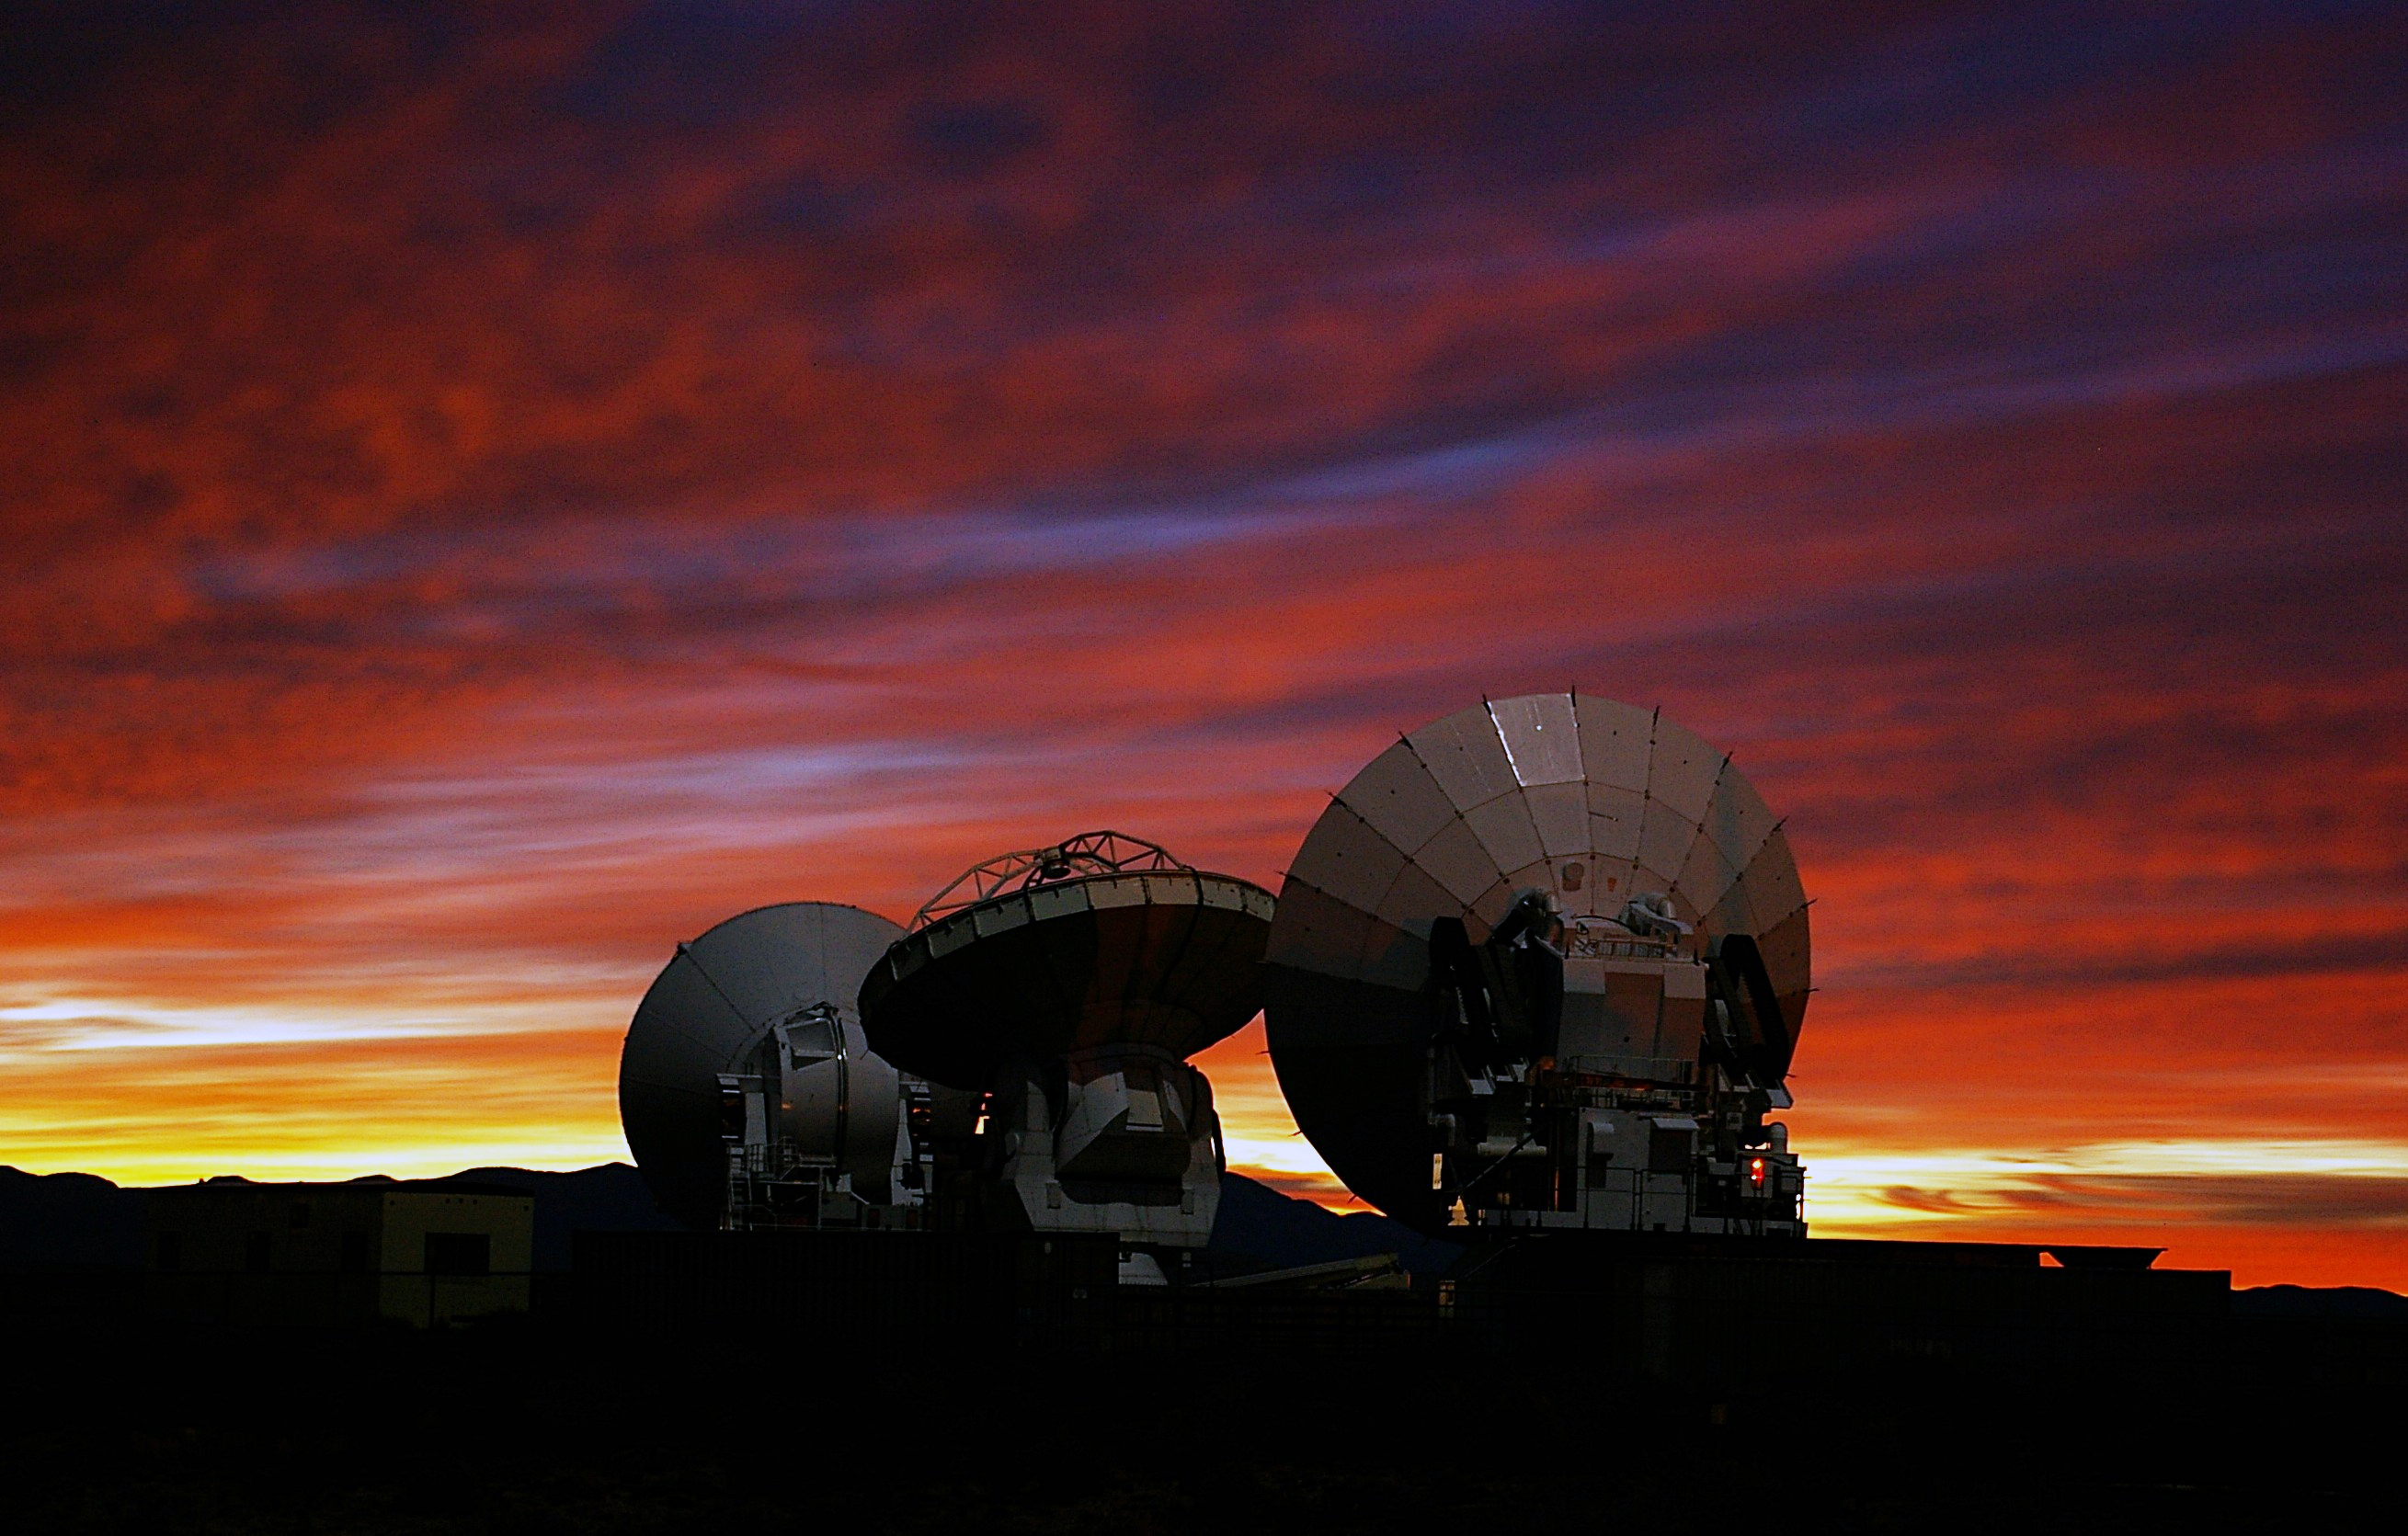

ALMA prototype-antennas at the ALMA test facility*

A spectacular sunset view of the three prototypes of ALMA antennas, developed by Japan, North America and Europe, respectively, at the ALMA Test Facility (ATF) in Socorro, New Mexico, USA, where they have been evaluated.

This image is available as a mounted image in the ESOshop.

Credit: ALMA (ESO/NAOJ/NRAO)